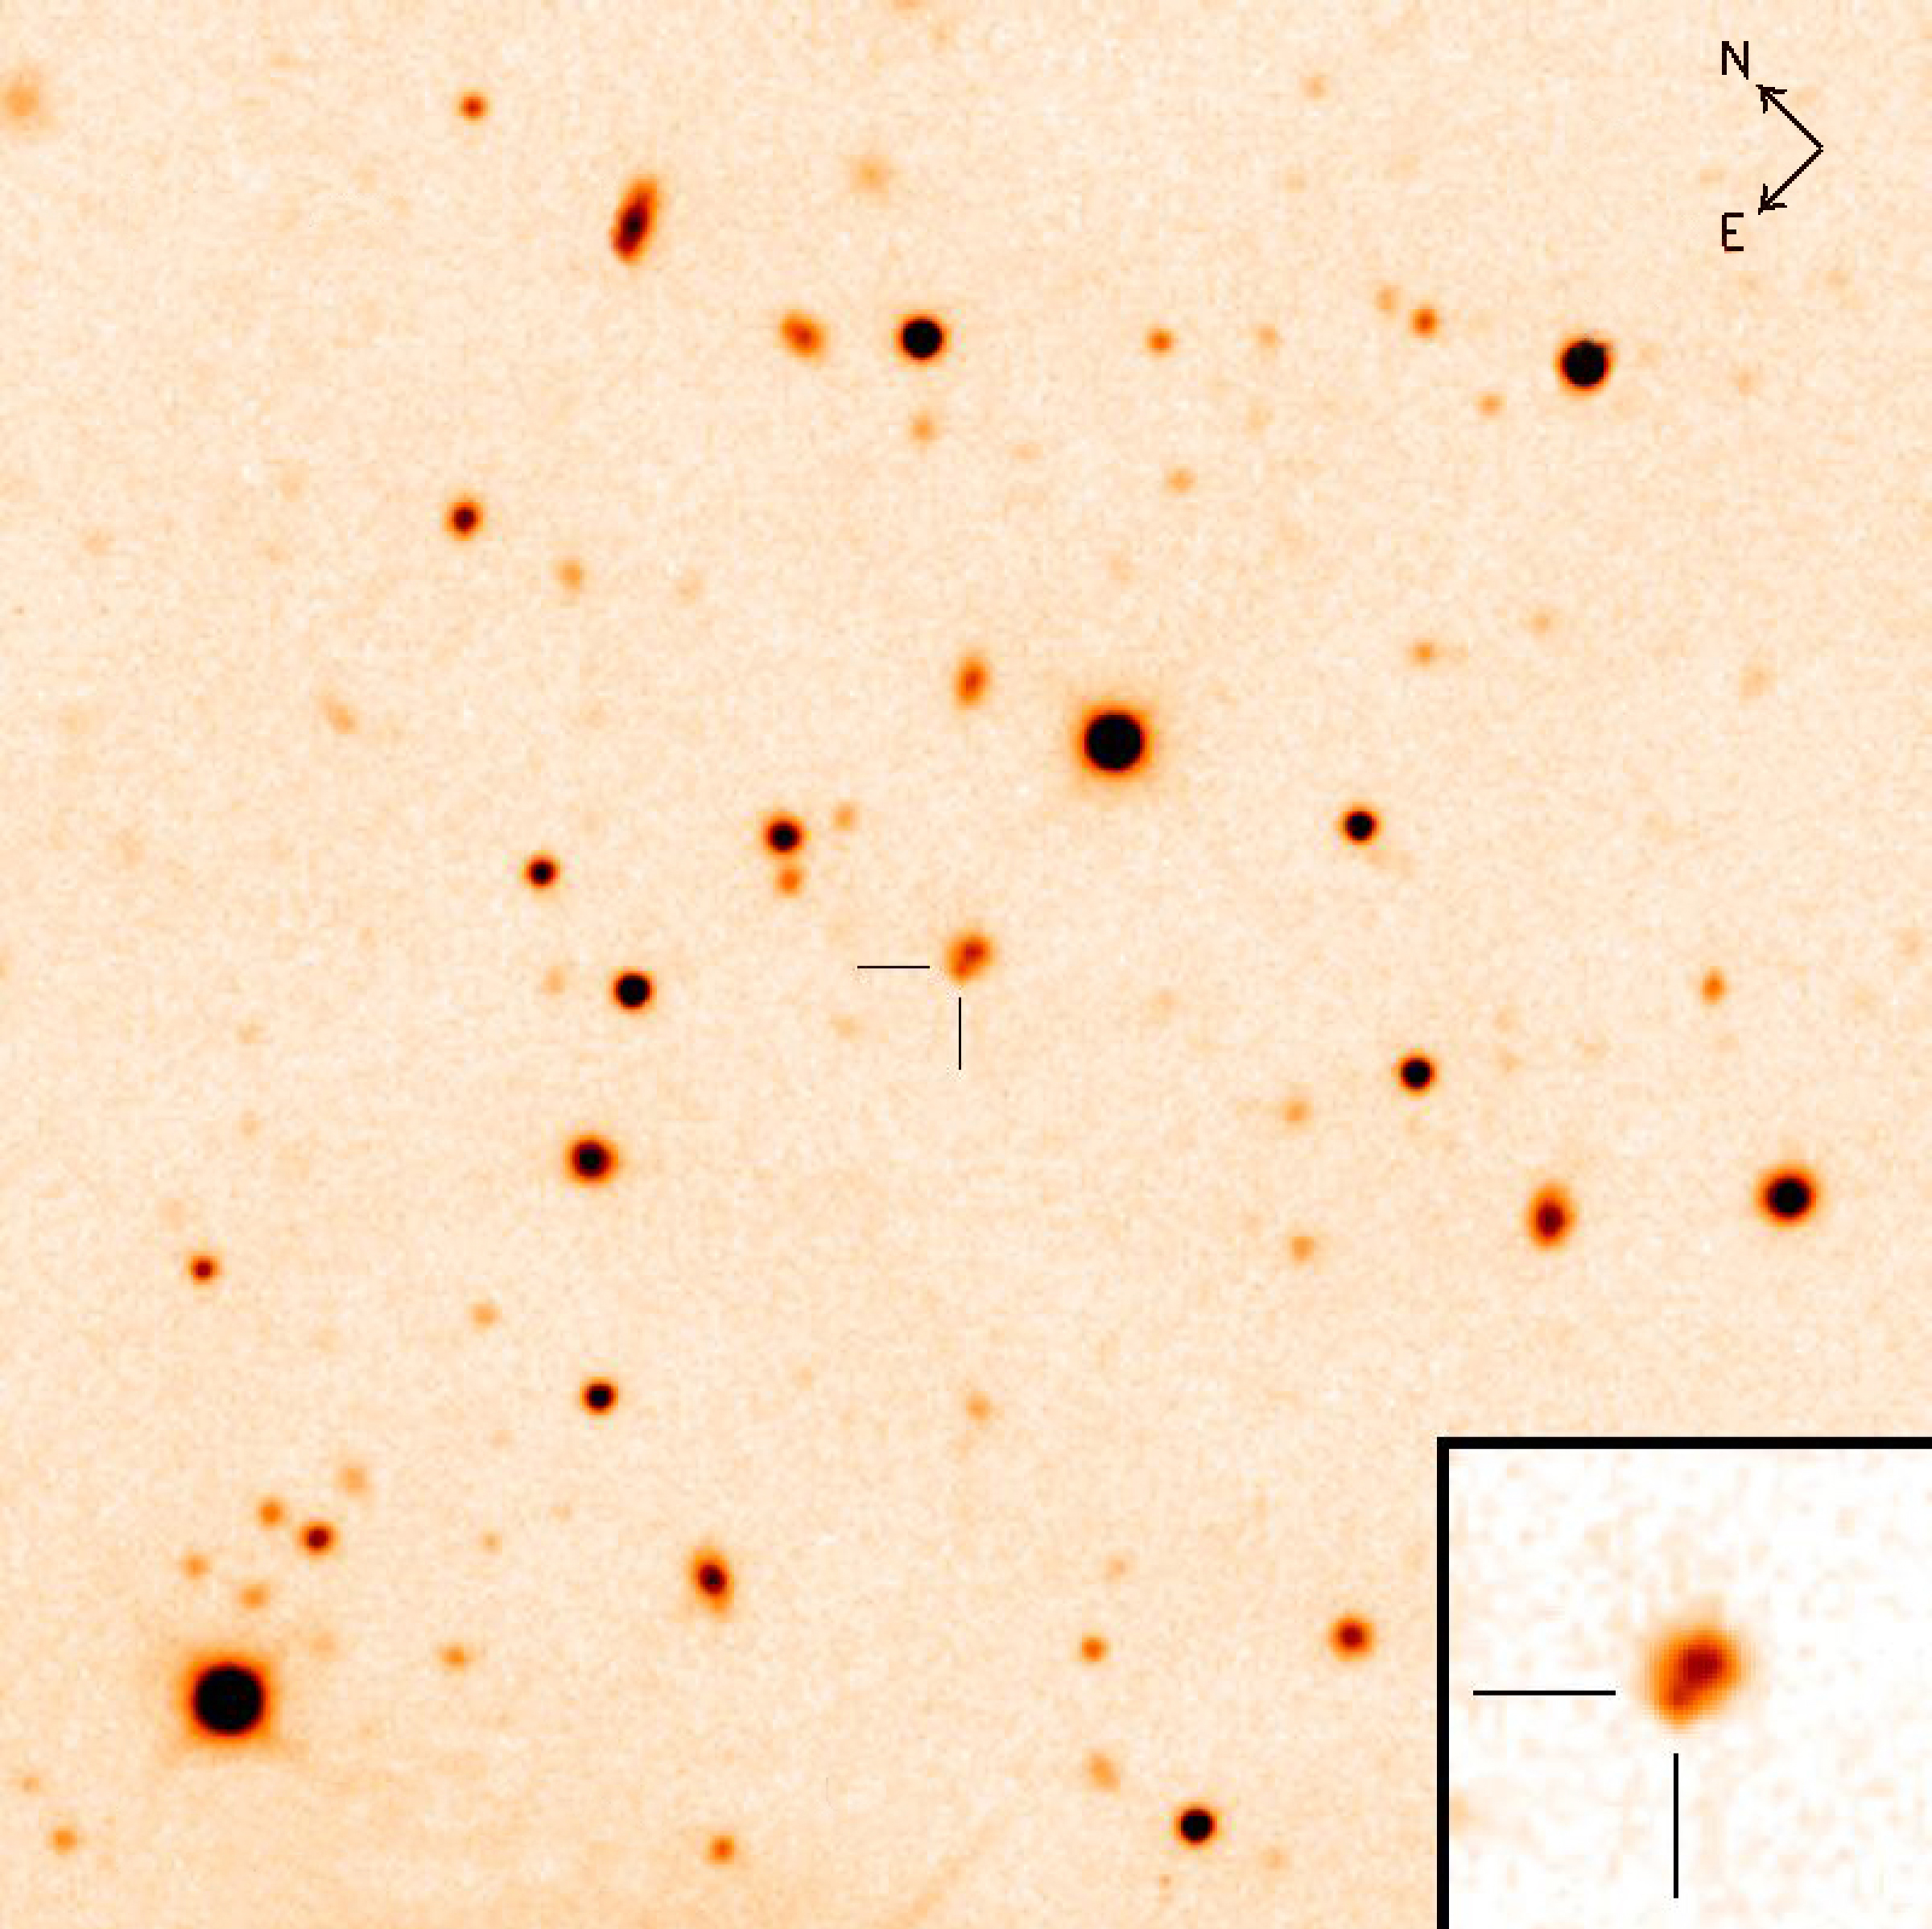

First visible light from GRB 050709

First image in the visible (more precisely here, in the so-called R-band) of a short gamma-ray burst. The image was taken with the Danish 1.5-m telescope and the DFOSC camera at La Silla on 11 July 2005. It shows the gamma-ray burst to be situated on the edge of a low-redshift galaxy.

Credit: ESO